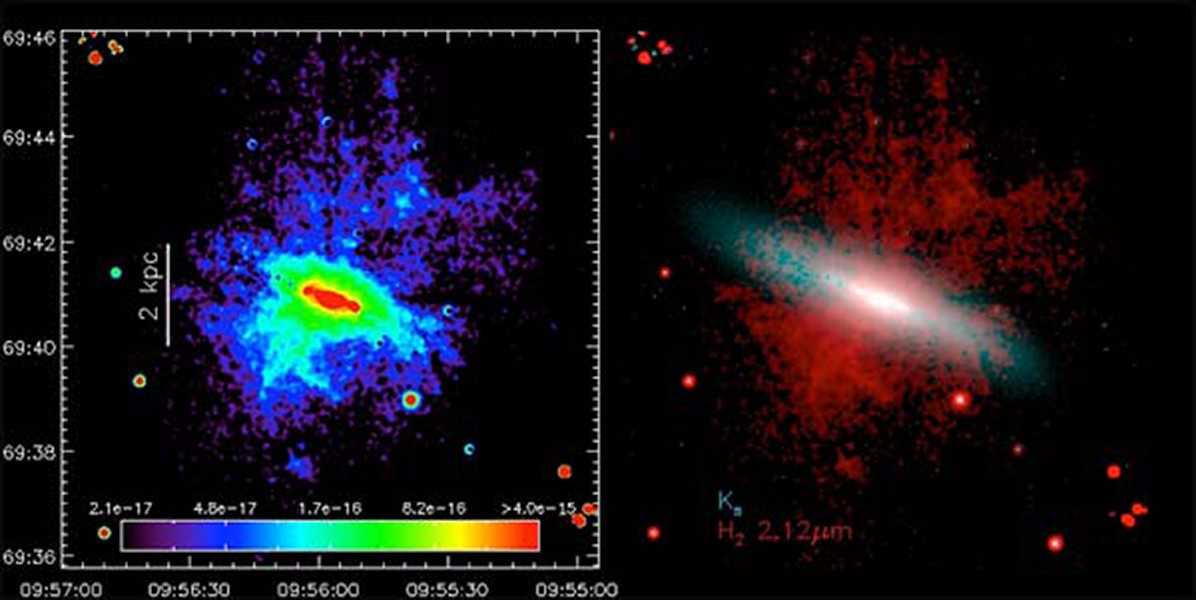

NEWFIRM Discovery of Warm Molecular Hydrogen in the Wind of M82

Galaxy-scale outflows of gas (“superwinds”) are a ubiquitous phenomenon in both starburst galaxies and those containing an active galactic nucleus but the contribution from dust and molecular gas is largely unknown. (Left) “Pure”, continuum-subtracted, H2 emission on a false-color scale. (Right) Two-color image of the H2 filaments (in red) extending more than 3 kpc above and below the plane of the galaxy (shown in blue).

Credit: NOIRLab